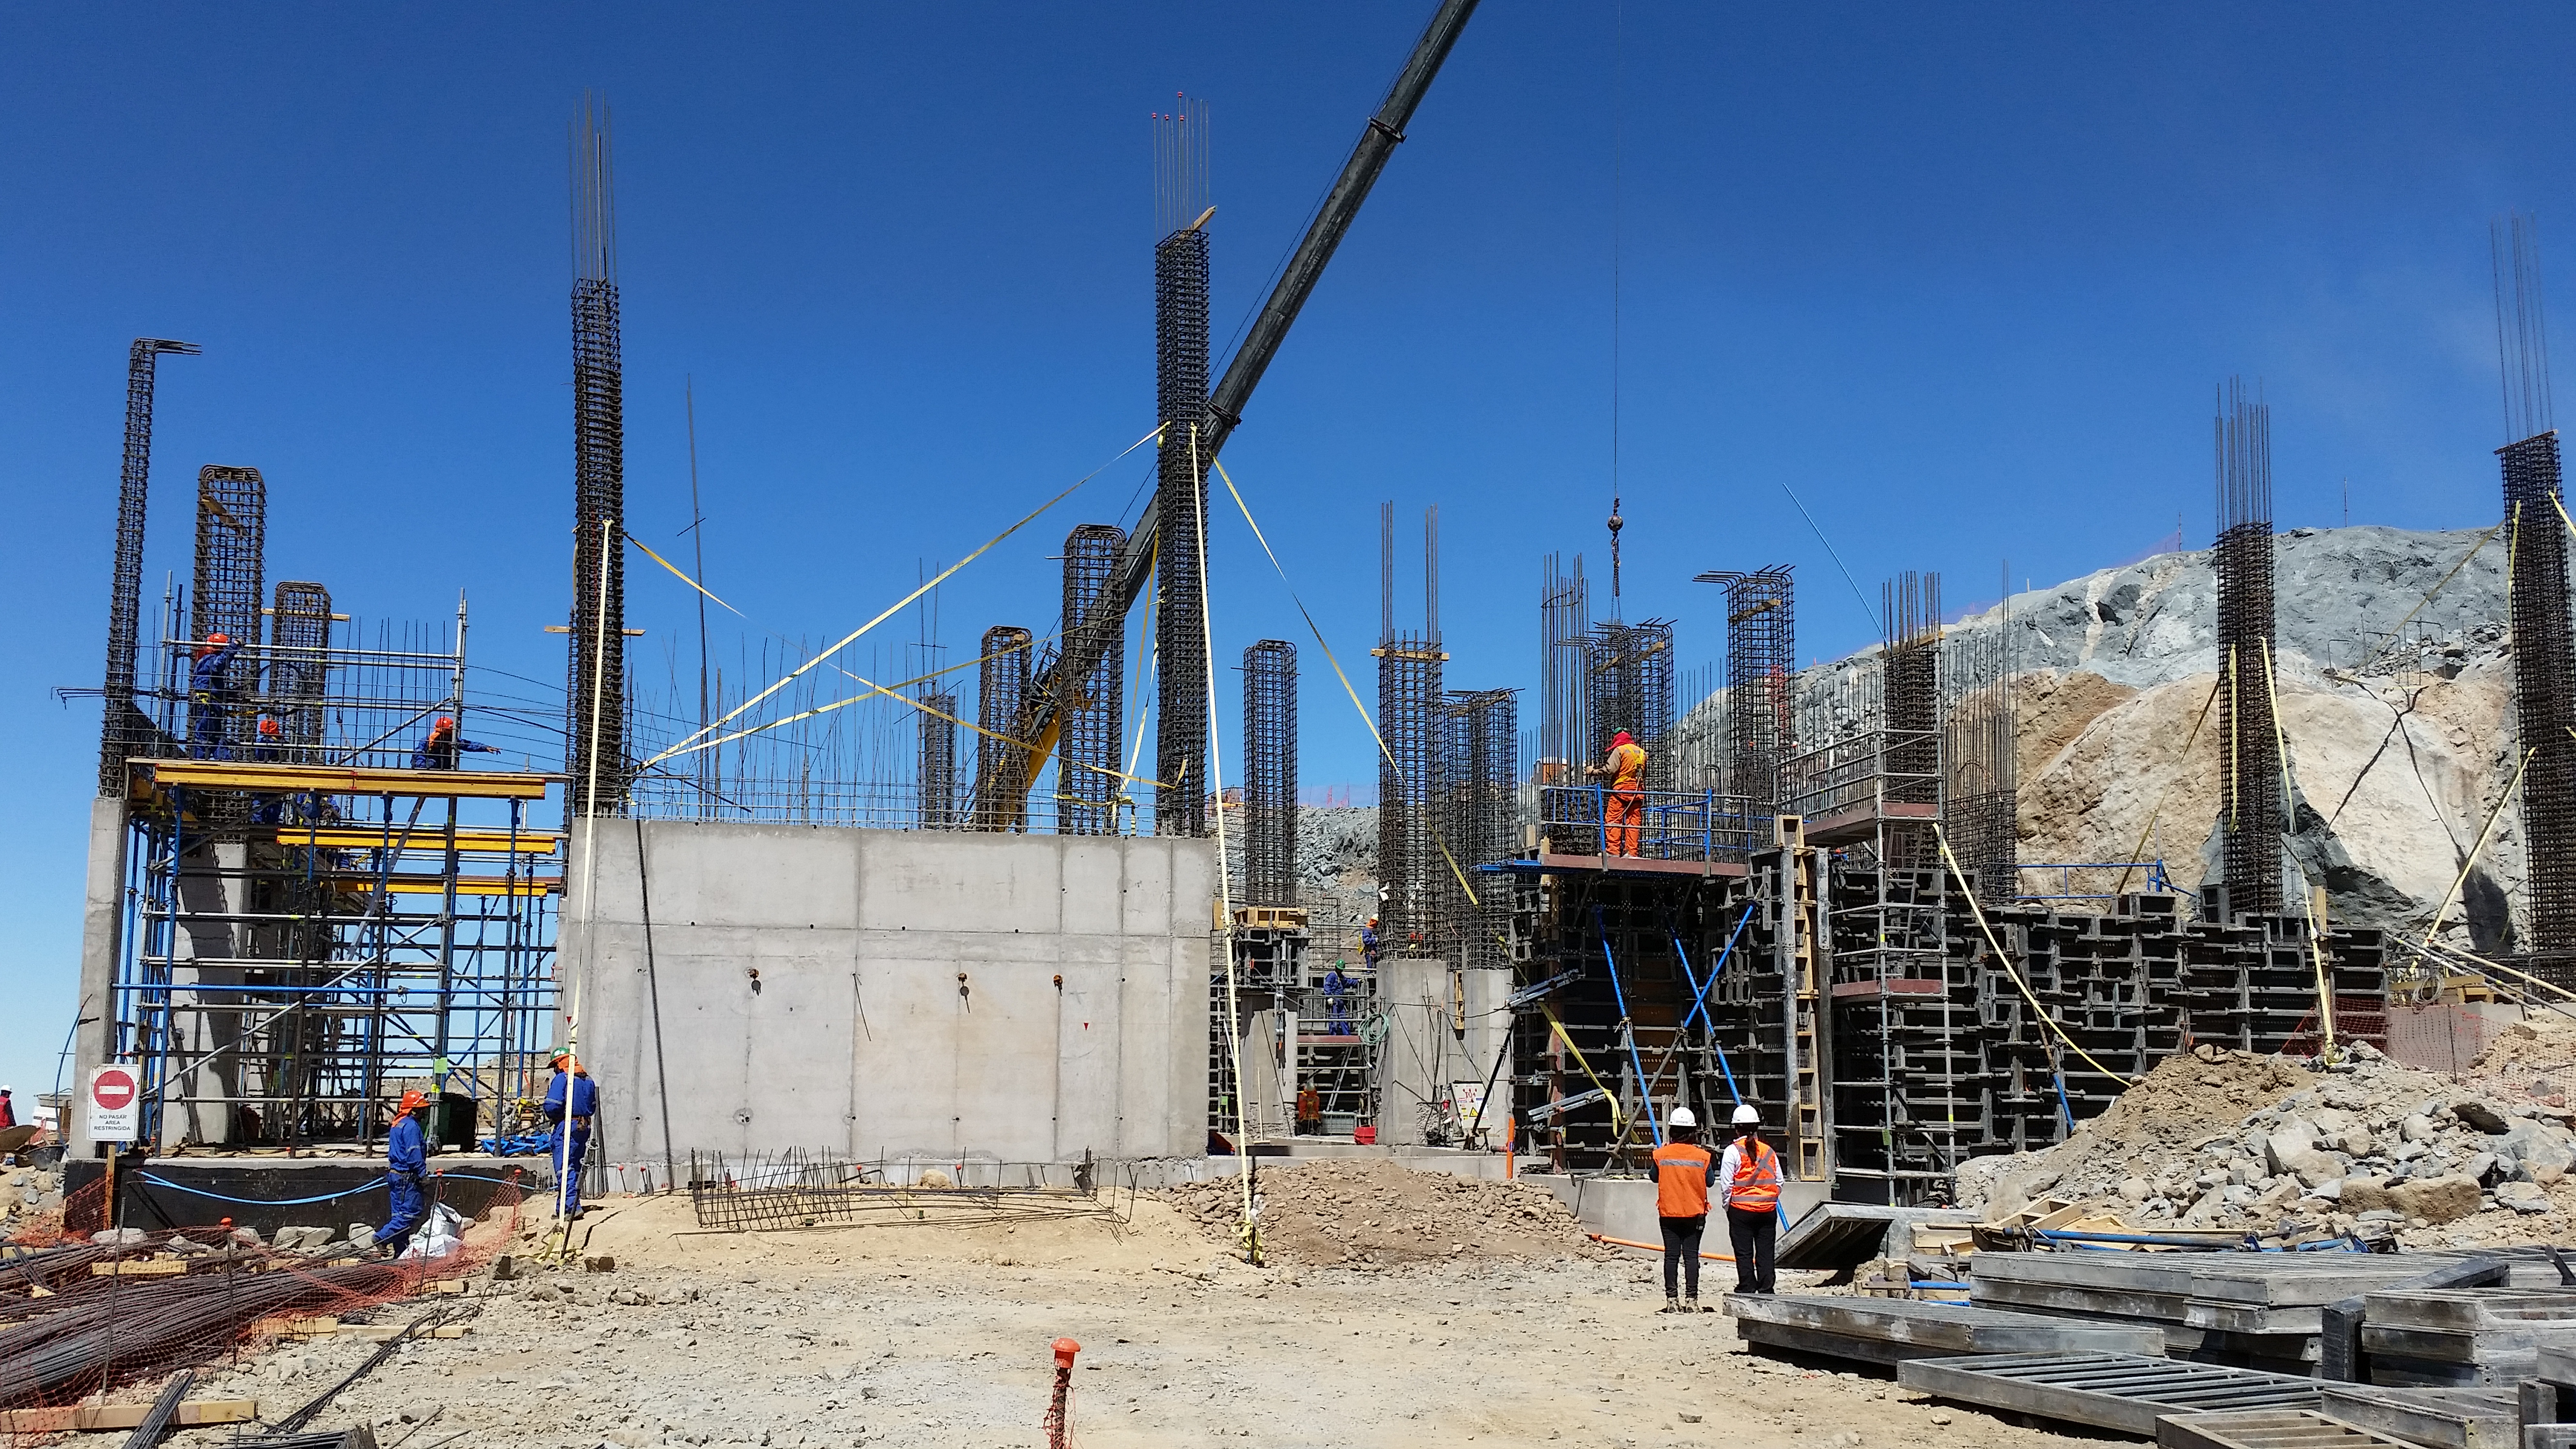

Second Week of December Collection

General view

Credit: Vera C. Rubin Observatory/ NOIRLab Office/NSF/AURA